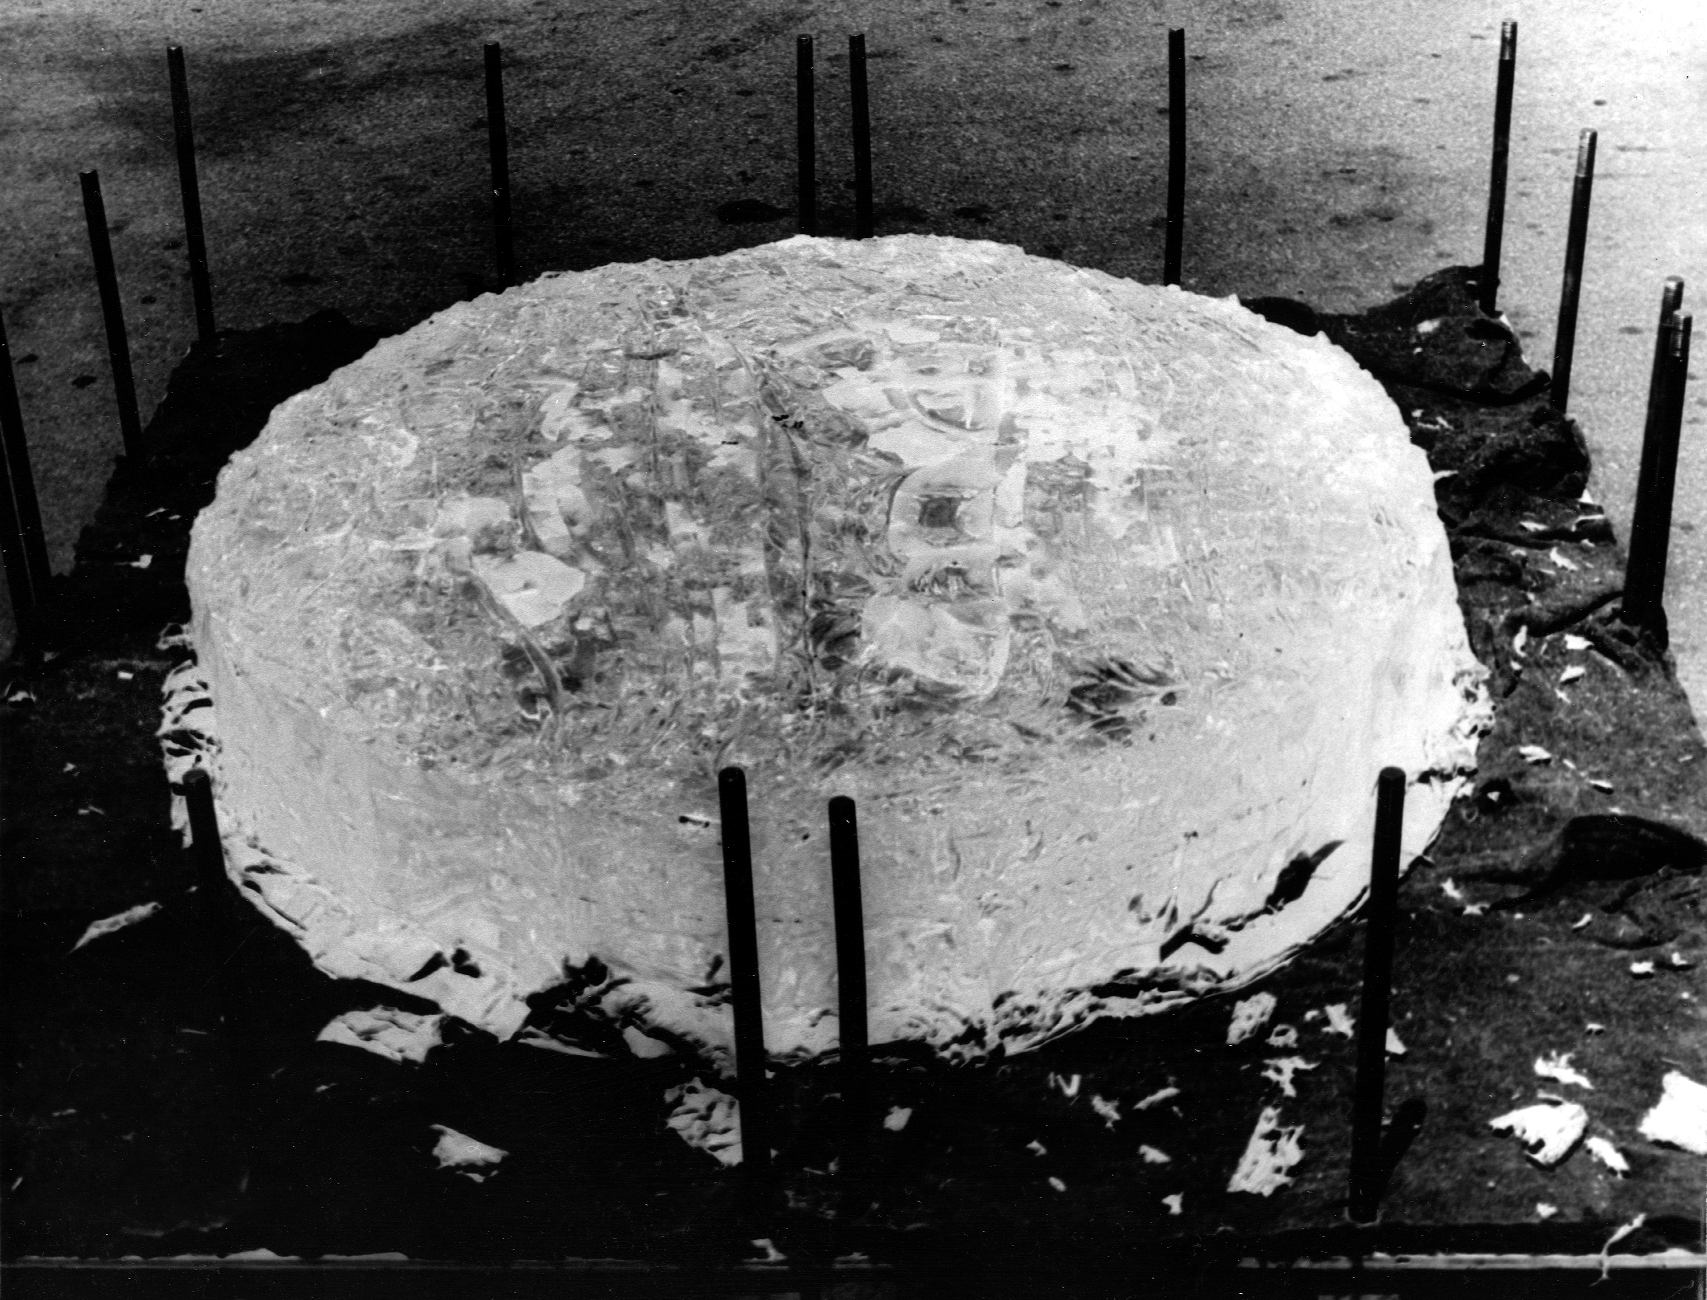

60 inch quartz blank

The 60 inch quartz blank for the McMath-Pierce solar telescope, seen here at General Electric. From the private collection of Dr Keith Pierce.

Credit: Keith Pierce/NOIRLab/NSF/AURA/